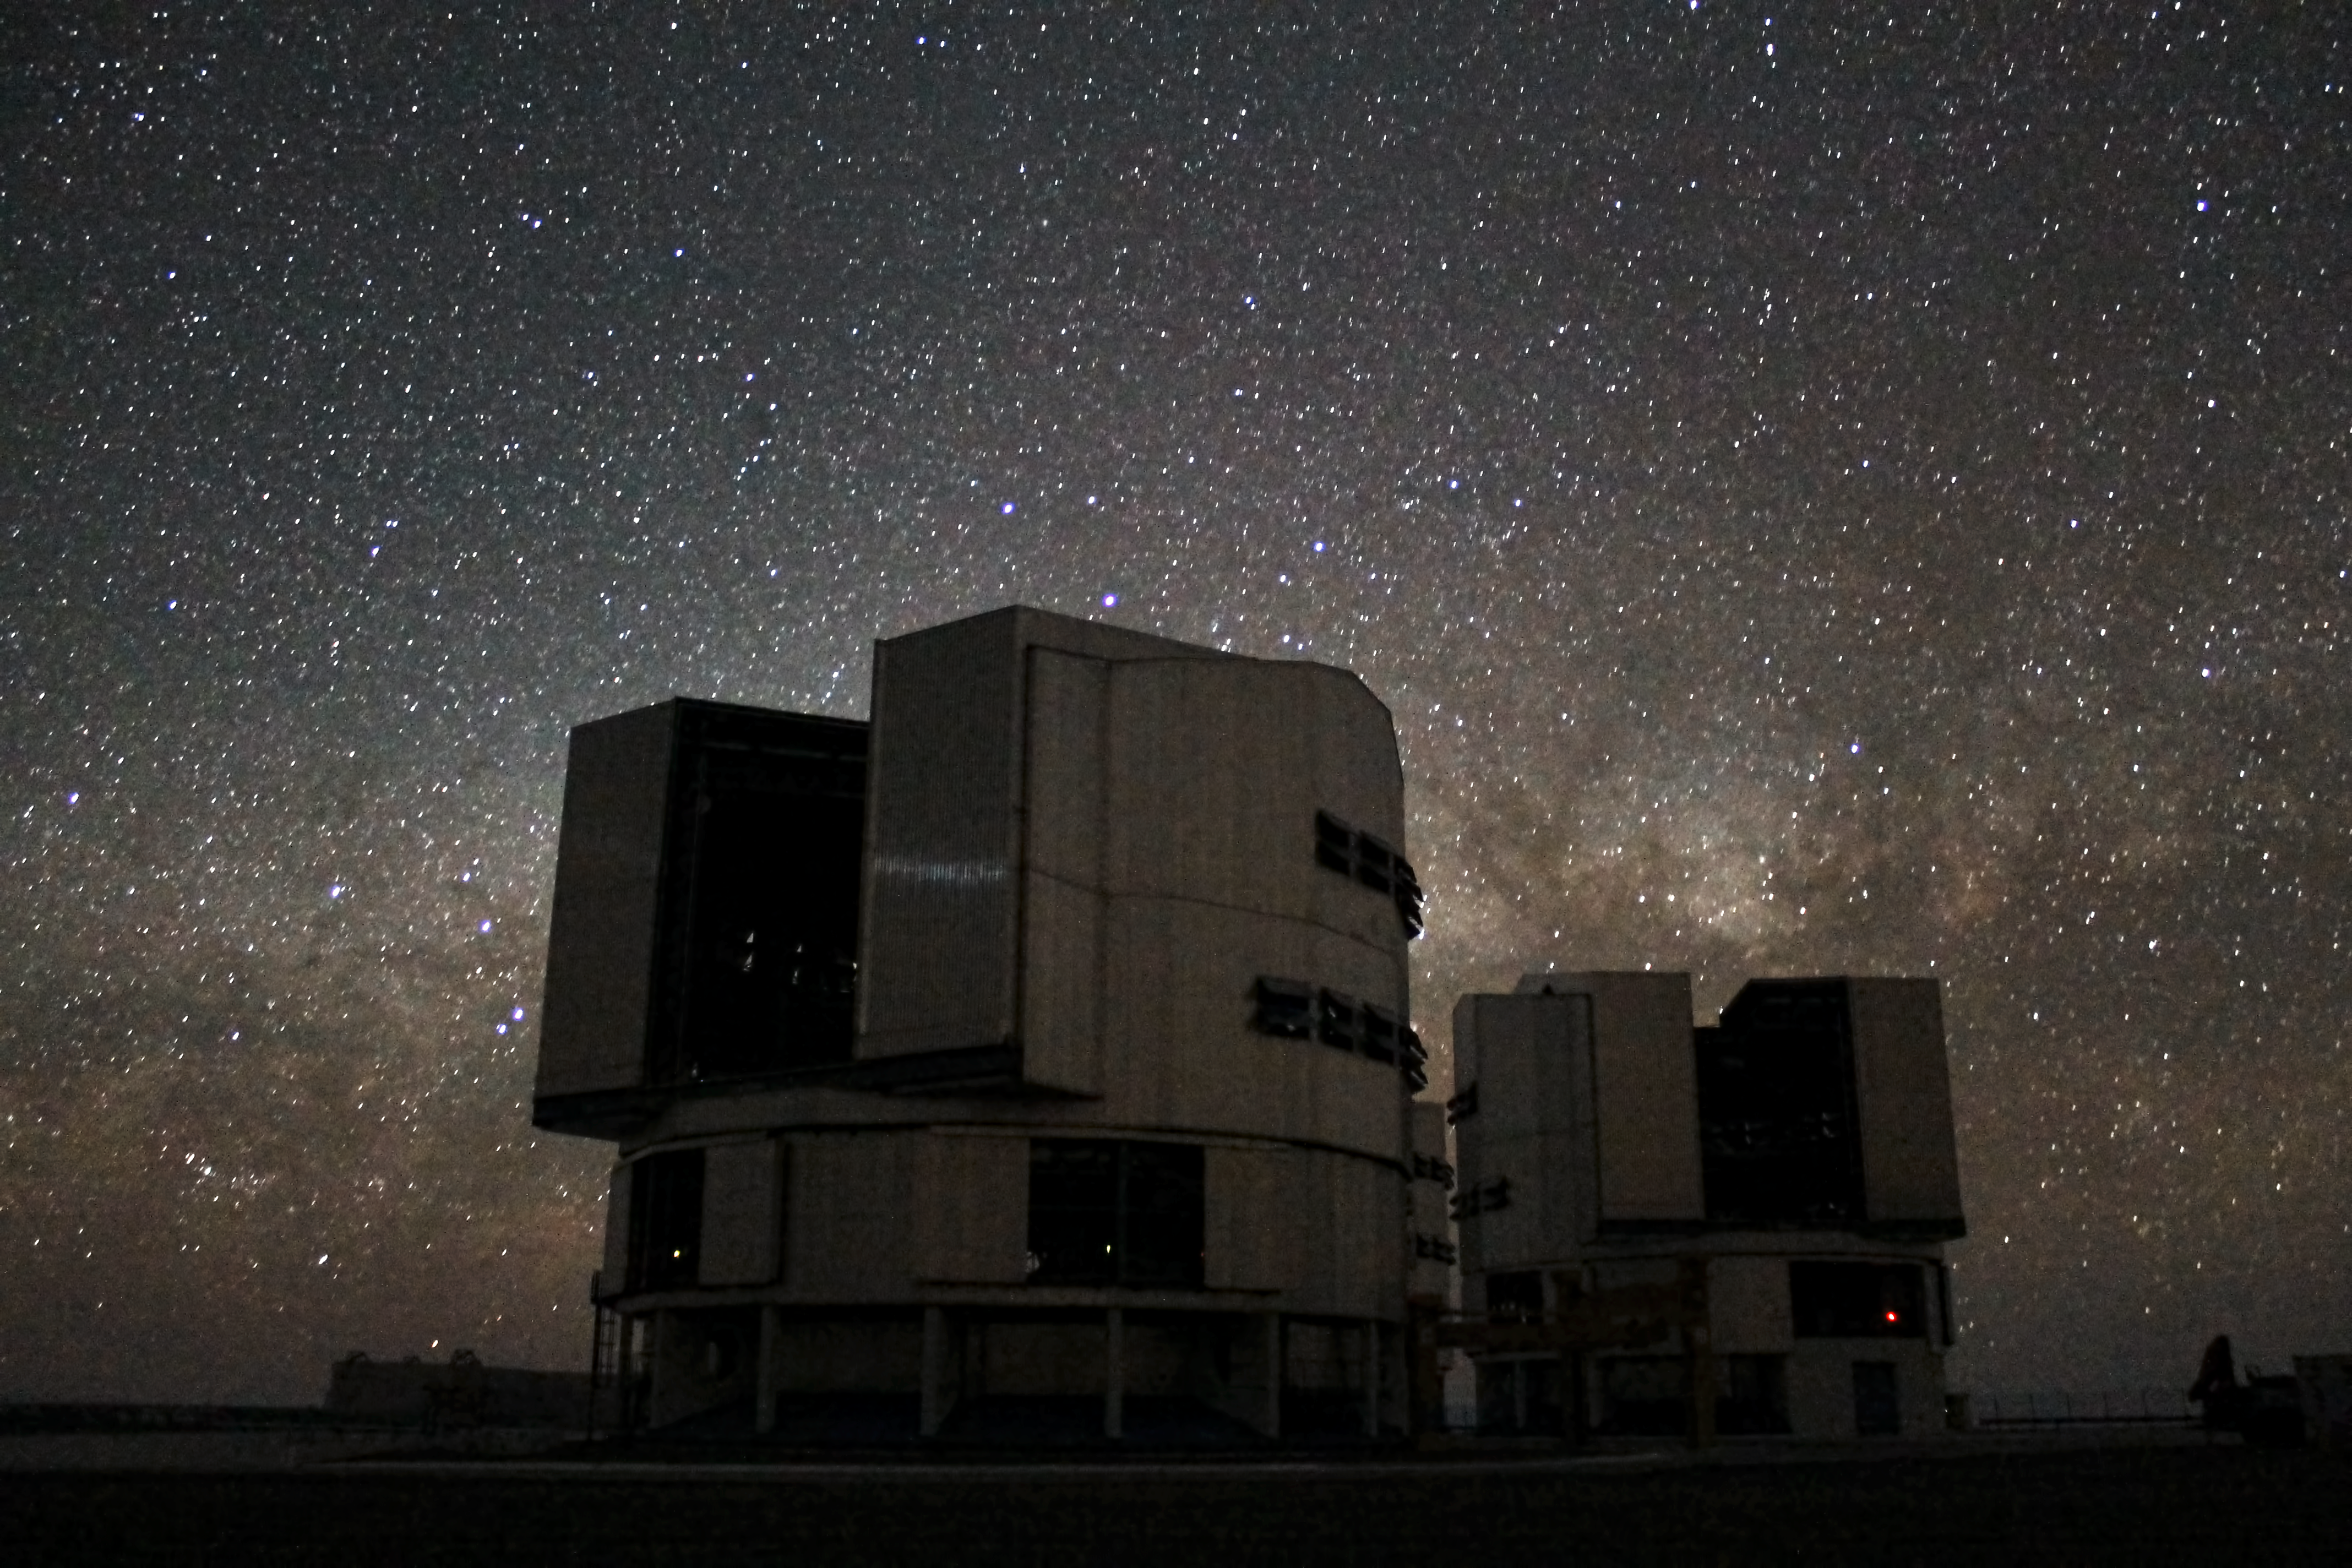

Galactic backlighting

In this view are visible Yepun (UT4) and Melipal (UT3), two of the four Unit Telescopes of the VLT complex at Cerro Paranal, with the illuminated background of the galactic centre. Our Galaxy, the Milky Way, is easily recognisable in the night sky as a "fuzzy cloud" during winter months in the Southern hemisphere. Its centre is located roughly 30 000 light-years away, looking toward the Scorpius and Sagittarius constellations.

Credit: ESO/F. Char